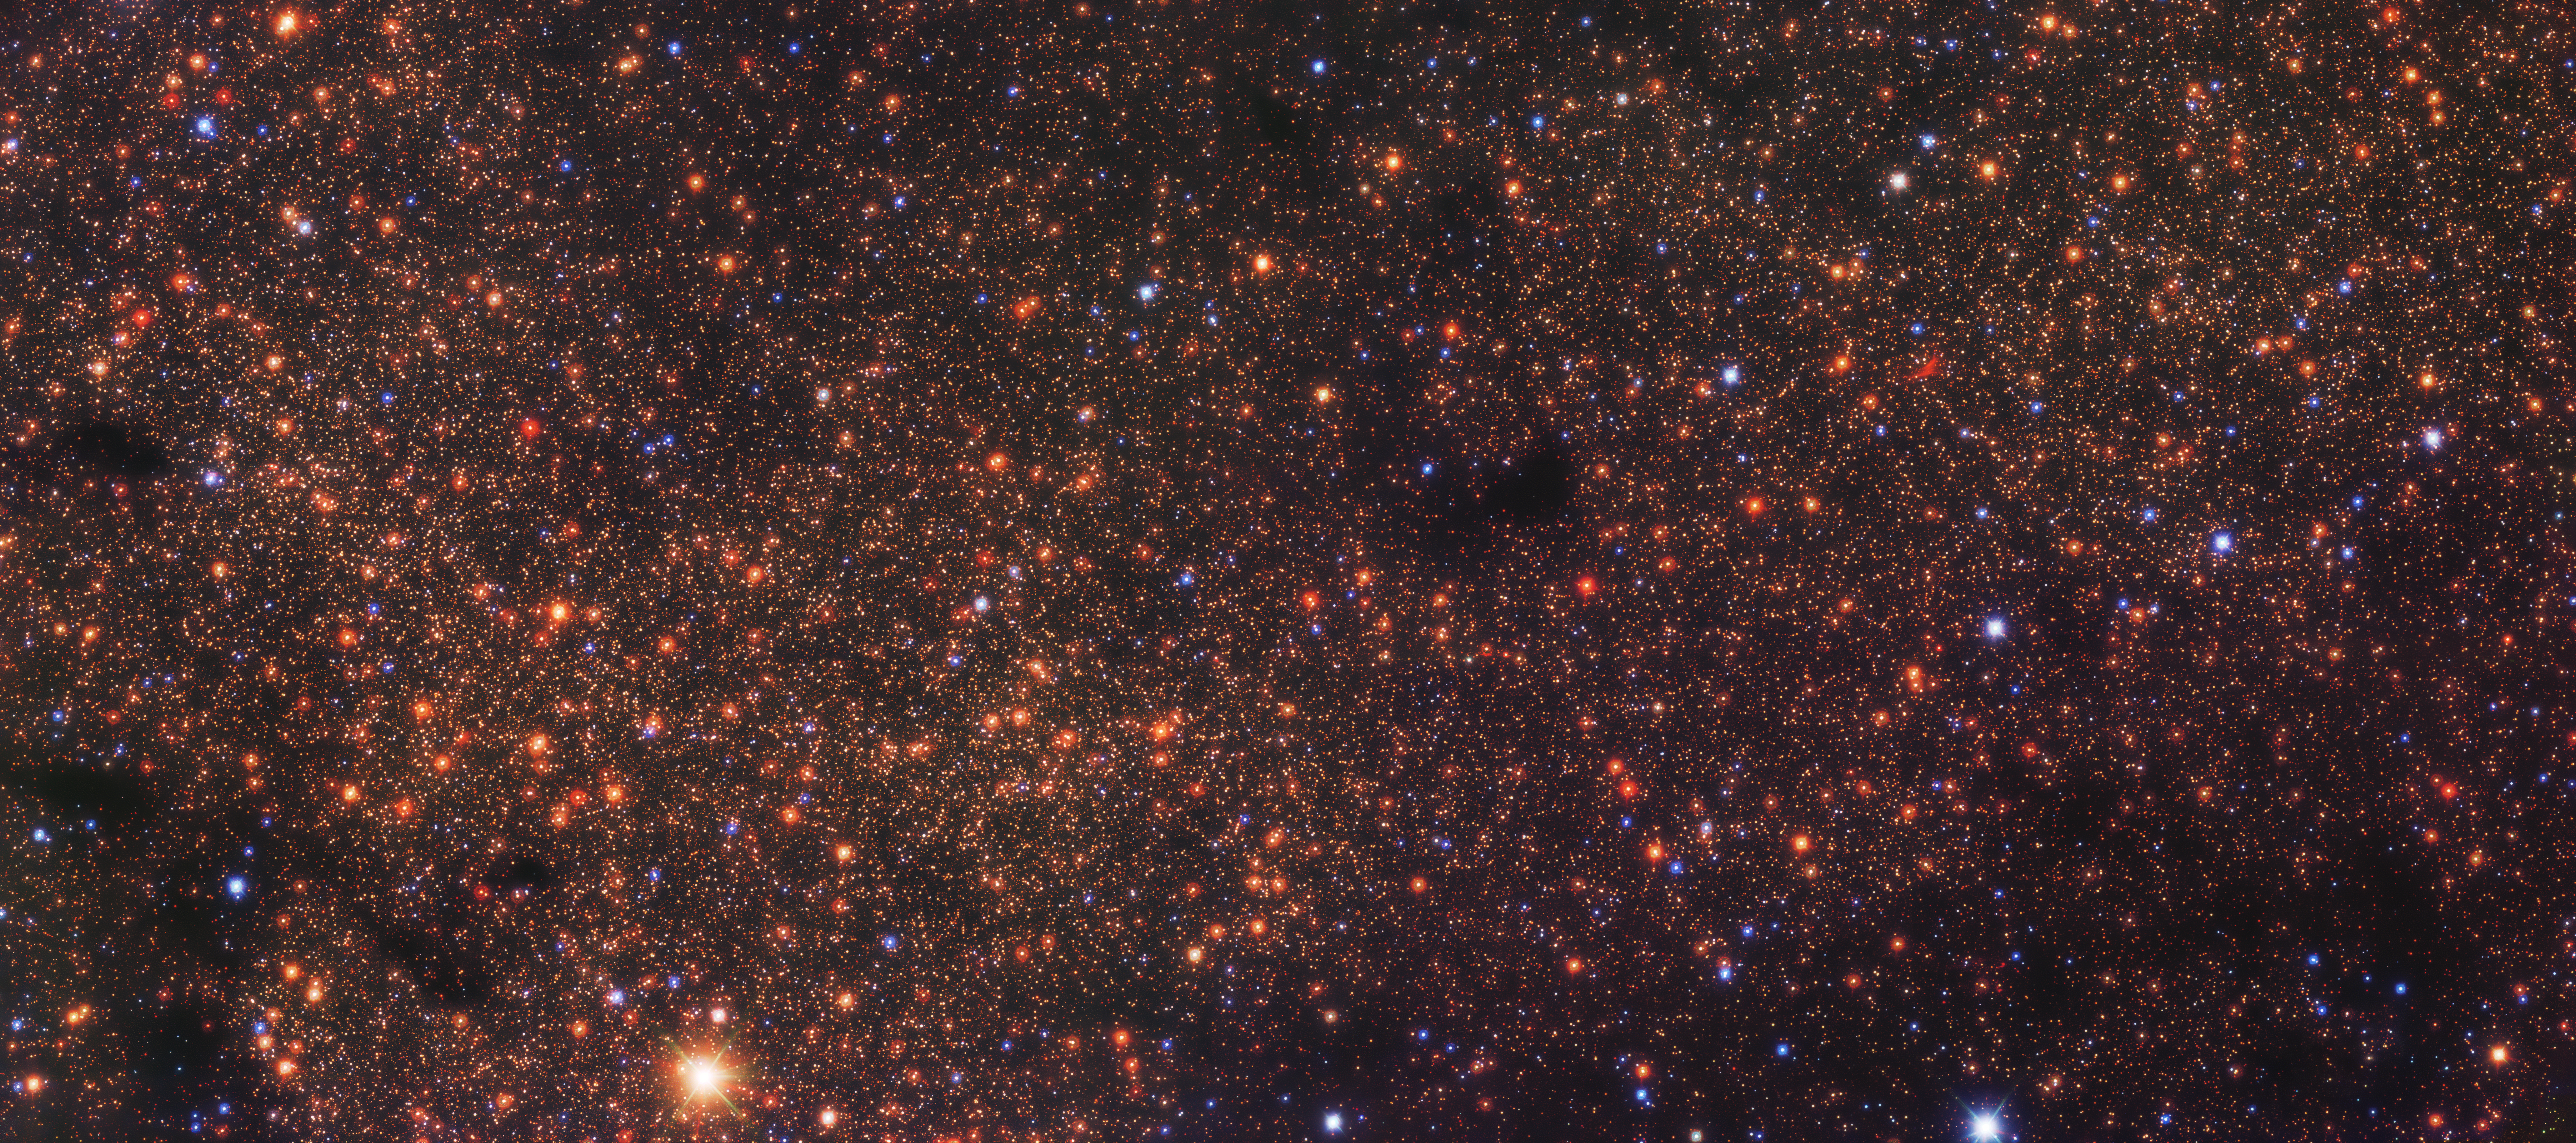

Hiding in the crowd

Hundreds of thousands of stars are contained in this Picture of the Week, an infrared image of Sagittarius C, a region near the centre of the Milky Way. Taken with ESO’s Very Large Telescope (VLT) in the Chilean Atacama Desert, this image is helping astronomers unlock a stellar puzzle.

The centre of the Milky Way is the most prolific star-forming region in the entire galaxy. However, astronomers have only found a fraction of the young stars they expected here: there is “fossil” evidence that many more stars were born in the recent past than the ones we actually see. This is because looking towards the centre of the galaxy is not an easy task: clouds of dust and gas block the light from the stars and obscure the view. Infrared instruments, such as the HAWK-I camera on the VLT, allow astronomers to peer through these clouds and reveal the starry landscape beyond.

In a recent study, Francisco Nogueras Lara, an astronomer at ESO in Germany, analysed VLT data of Sagittarius C, a region whose chemical composition made it a promising candidate to host recently formed stars. And it delivered: he found that this region was much richer in young stars than other areas in the galactic centre. Looking to similar regions, now, is a promising lead to find the other missing young stars.

Credit: ESO/F. Nogueras-Lara et al.